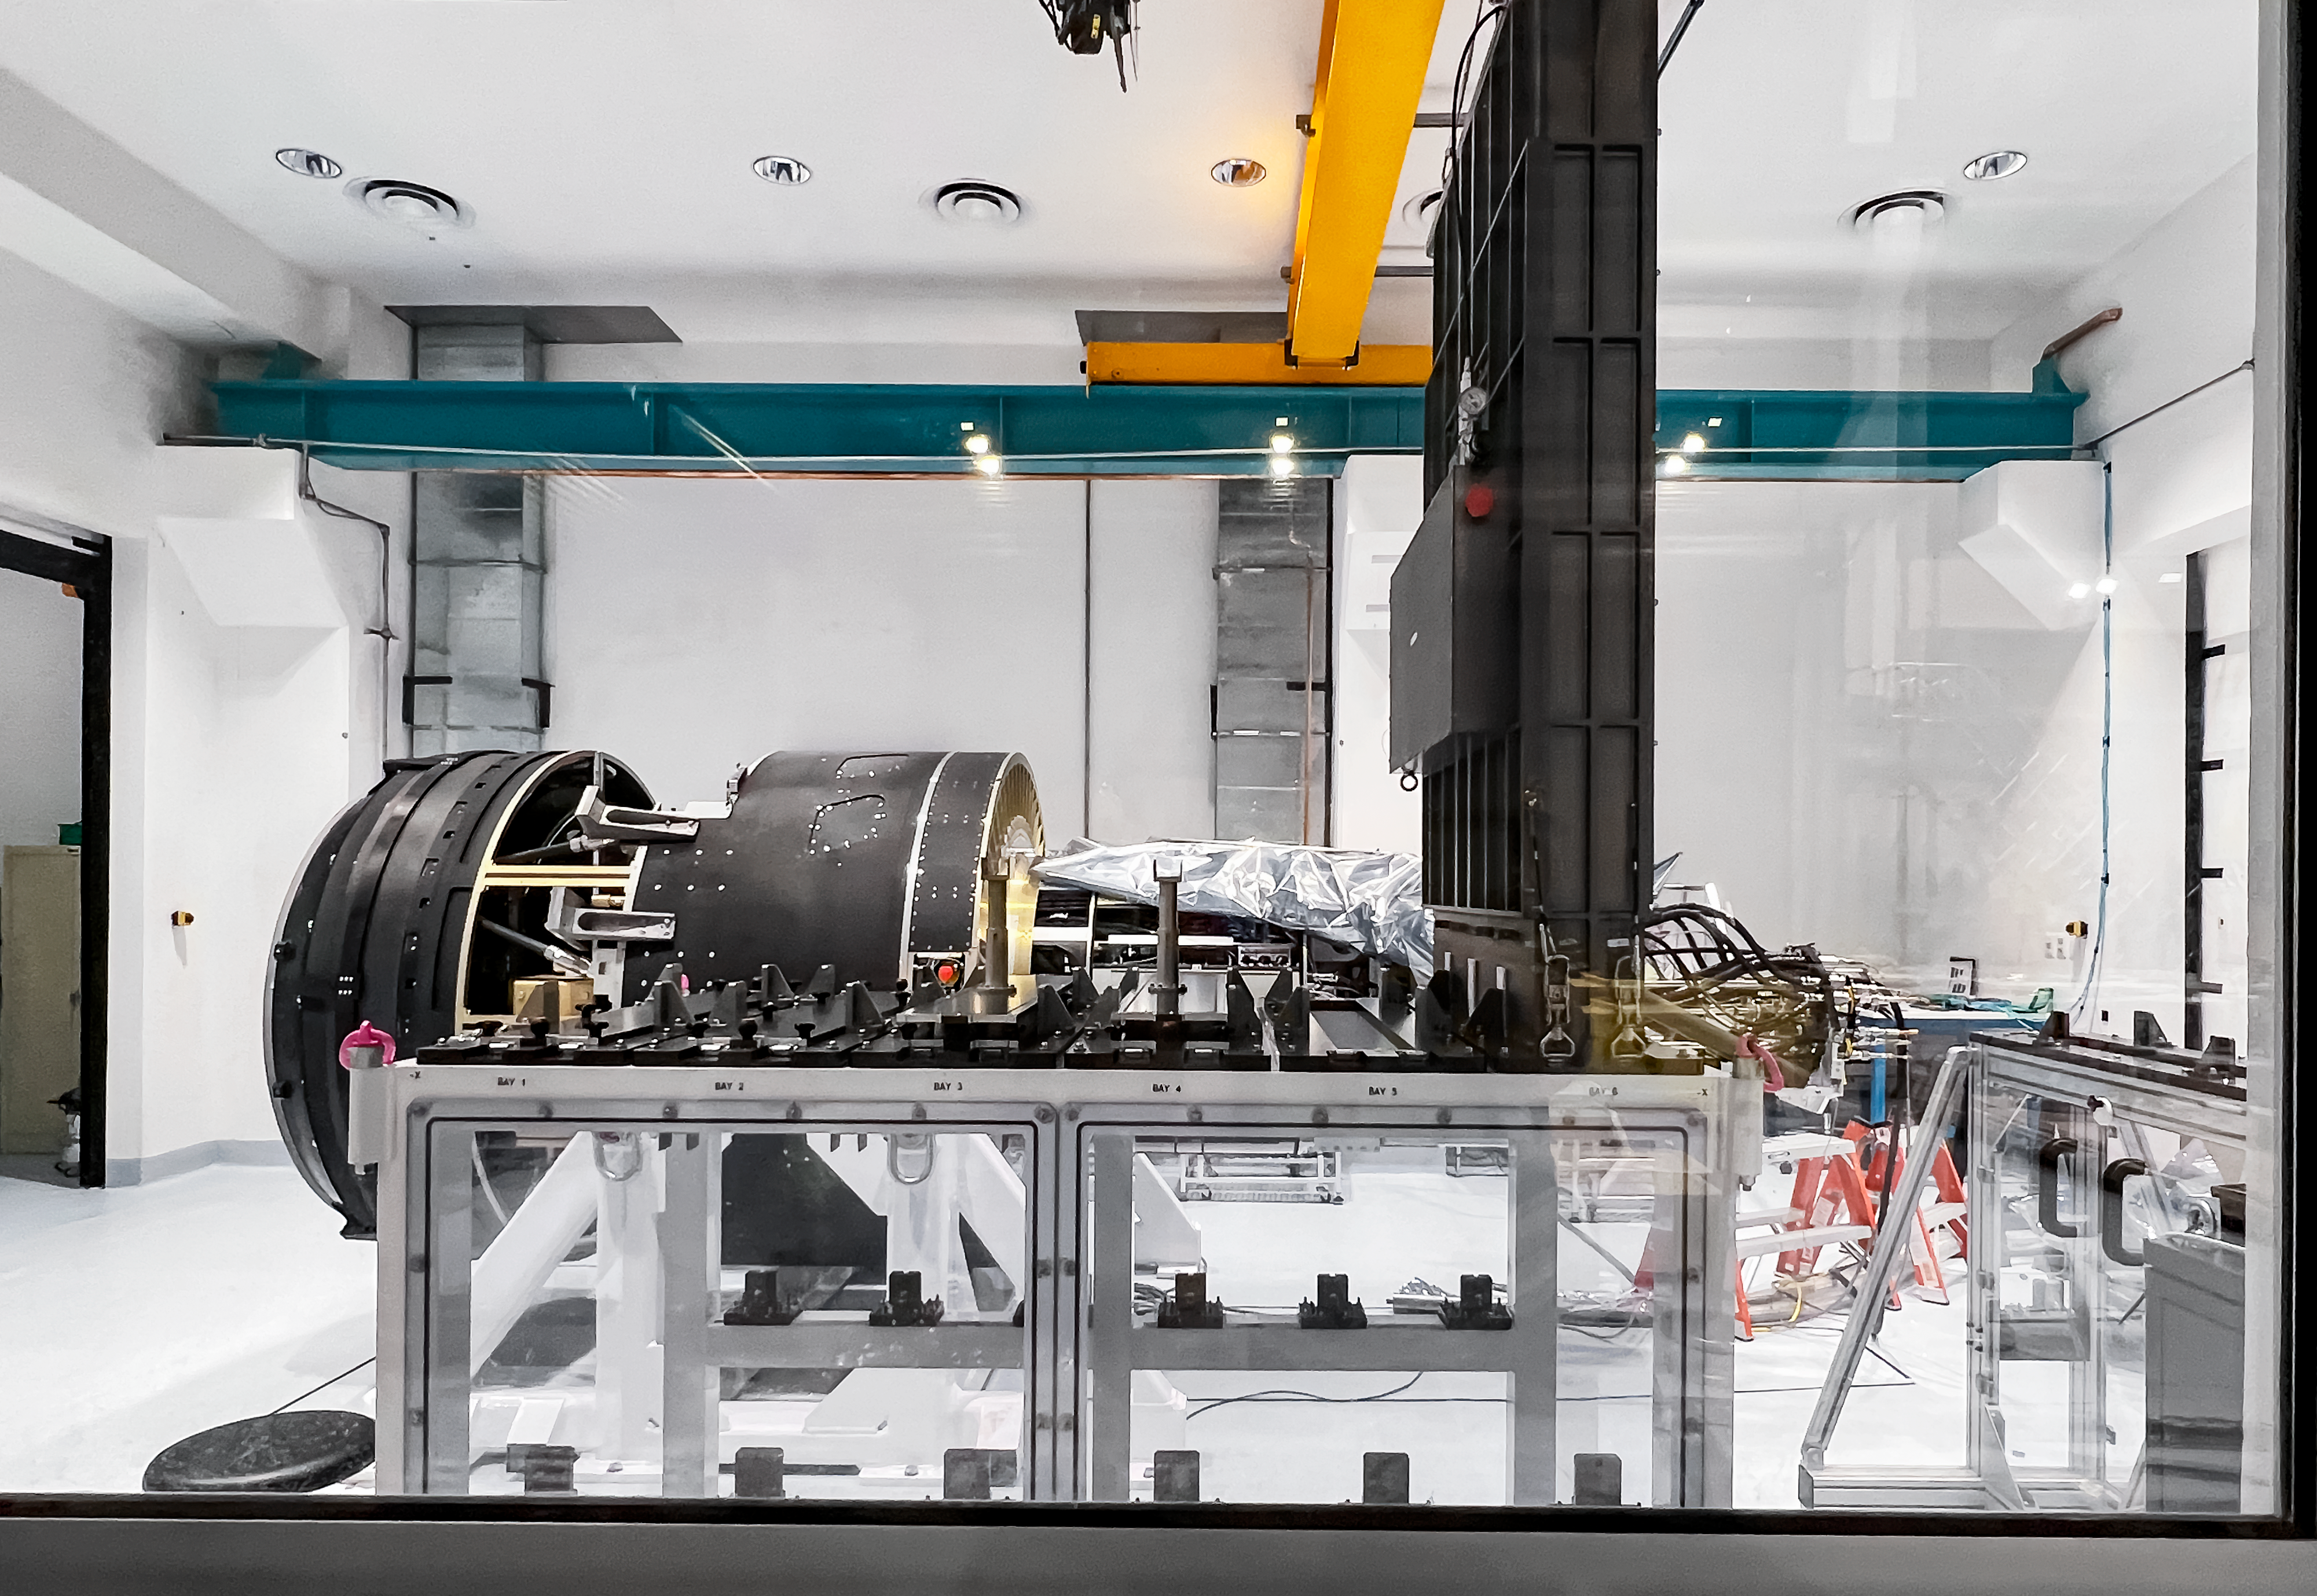

LSST Camera

Camera for the Legacy Survey of Space and Time to be integrated into the Vera C. Rubin Observatory.

Credit: NOIRLab/NSF/AURA